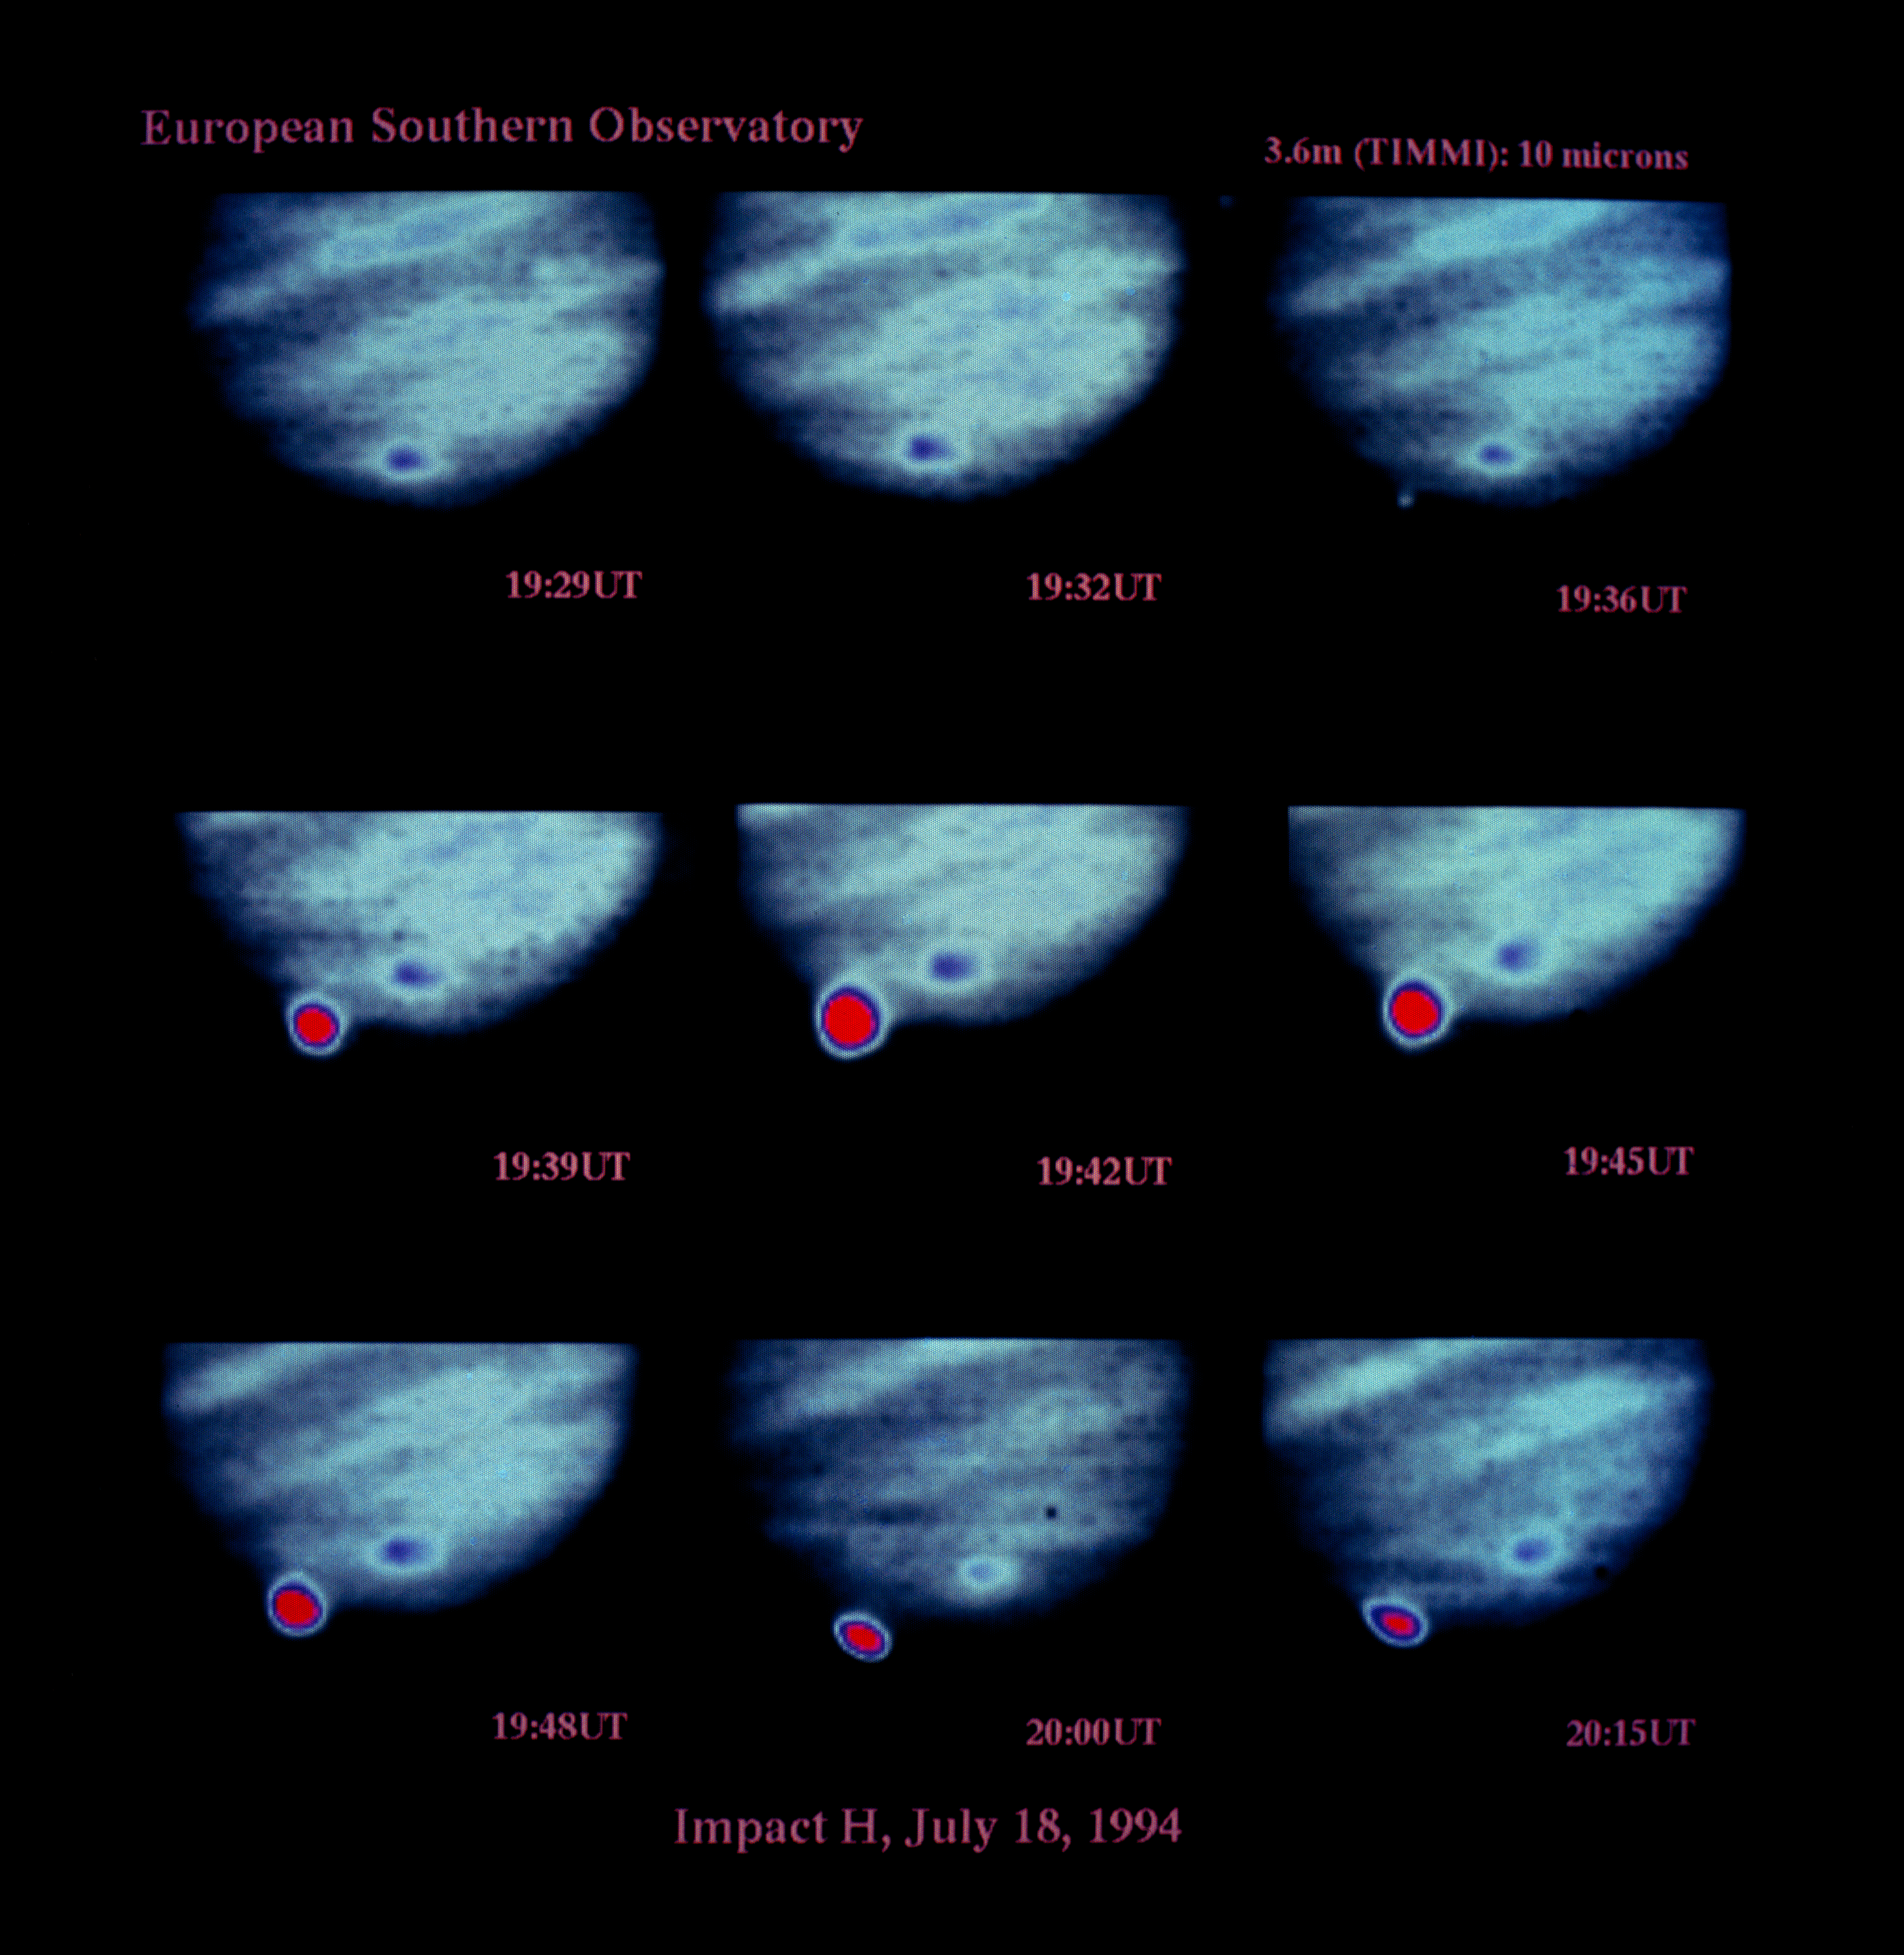

Images of Shoemaker-Levy 9 impact on Jupiter

Observations of Shoemaker-Levy 9 impacting Jupiter.

Credit: ESO